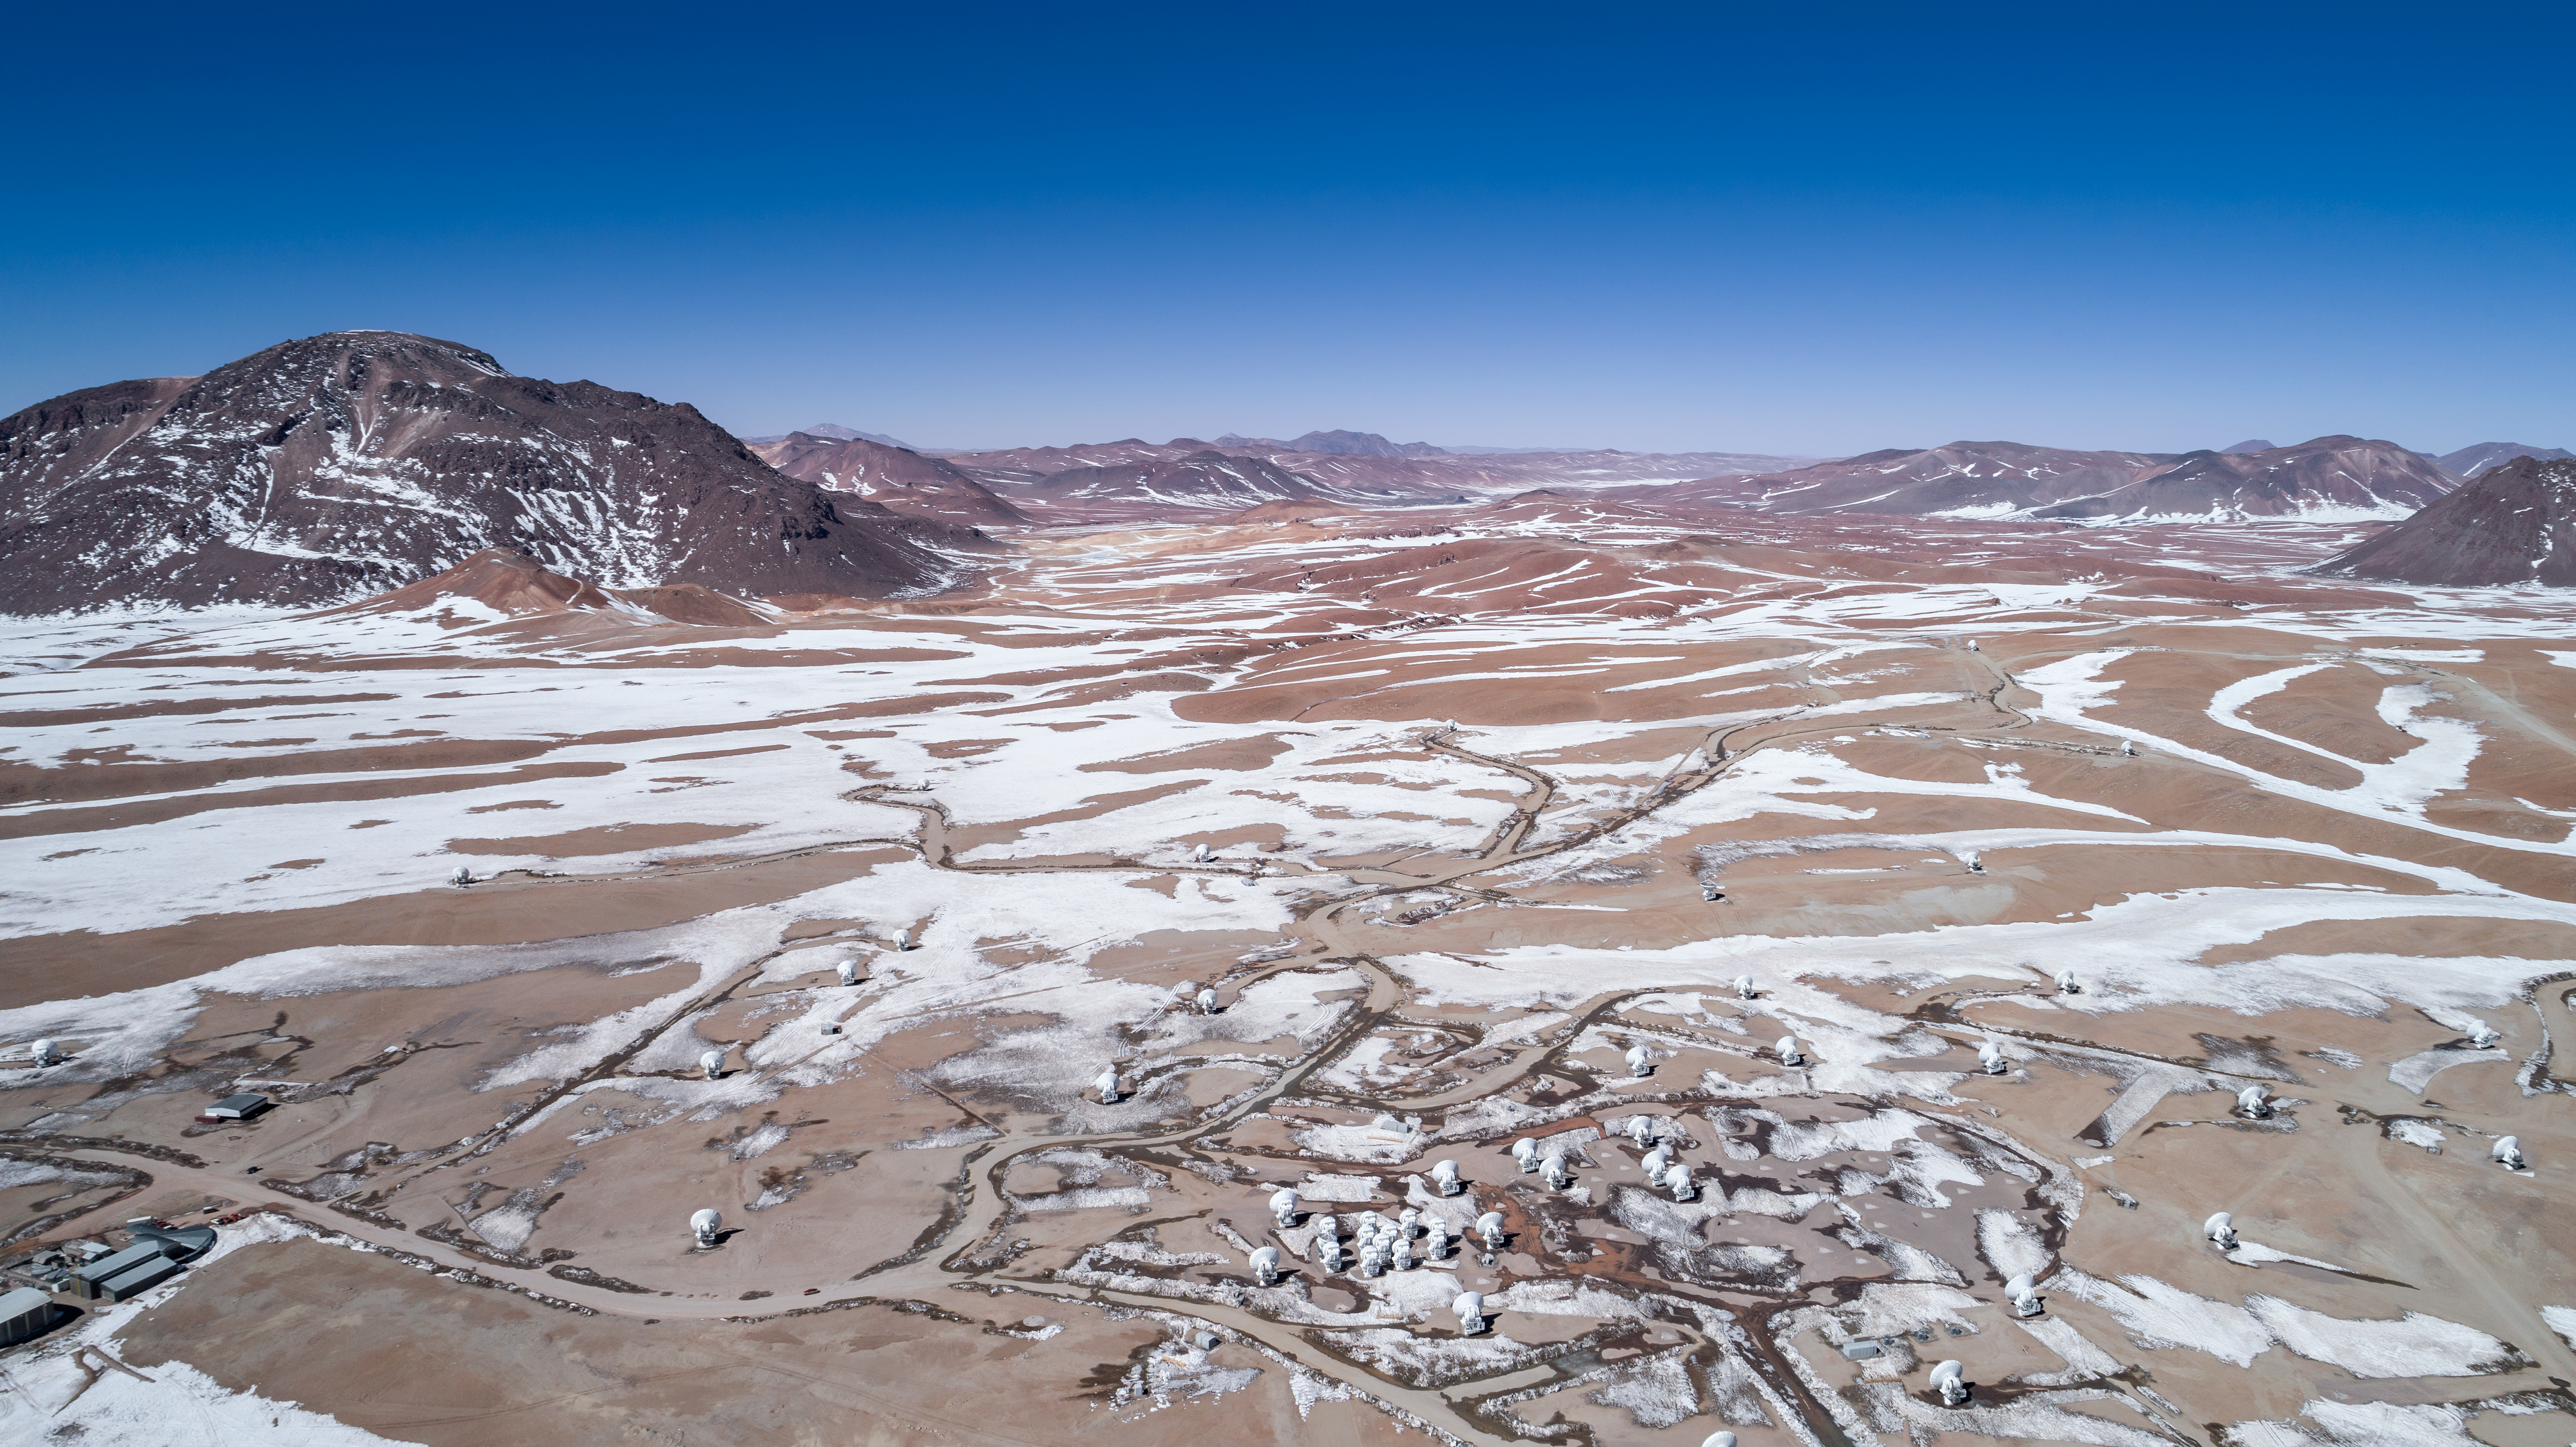

Alone in the desert

ALMA is a revolutionary astronomical telescope, comprising an array of 66 giant 12-metre and 7-metre diameter antennas observing millimetre and submillimetre wavelengths. The array is situated on the breathtaking Chajnantor Plateau in the Chilean Andes, at an altitude of around 5000 metres. Chajnantor is the highest major observatory site in the world, and the atmosphere above the plateau is the driest in the world, with the exception of Antarctica.

Credit: ALMA (ESO/NAOJ/NRAO)